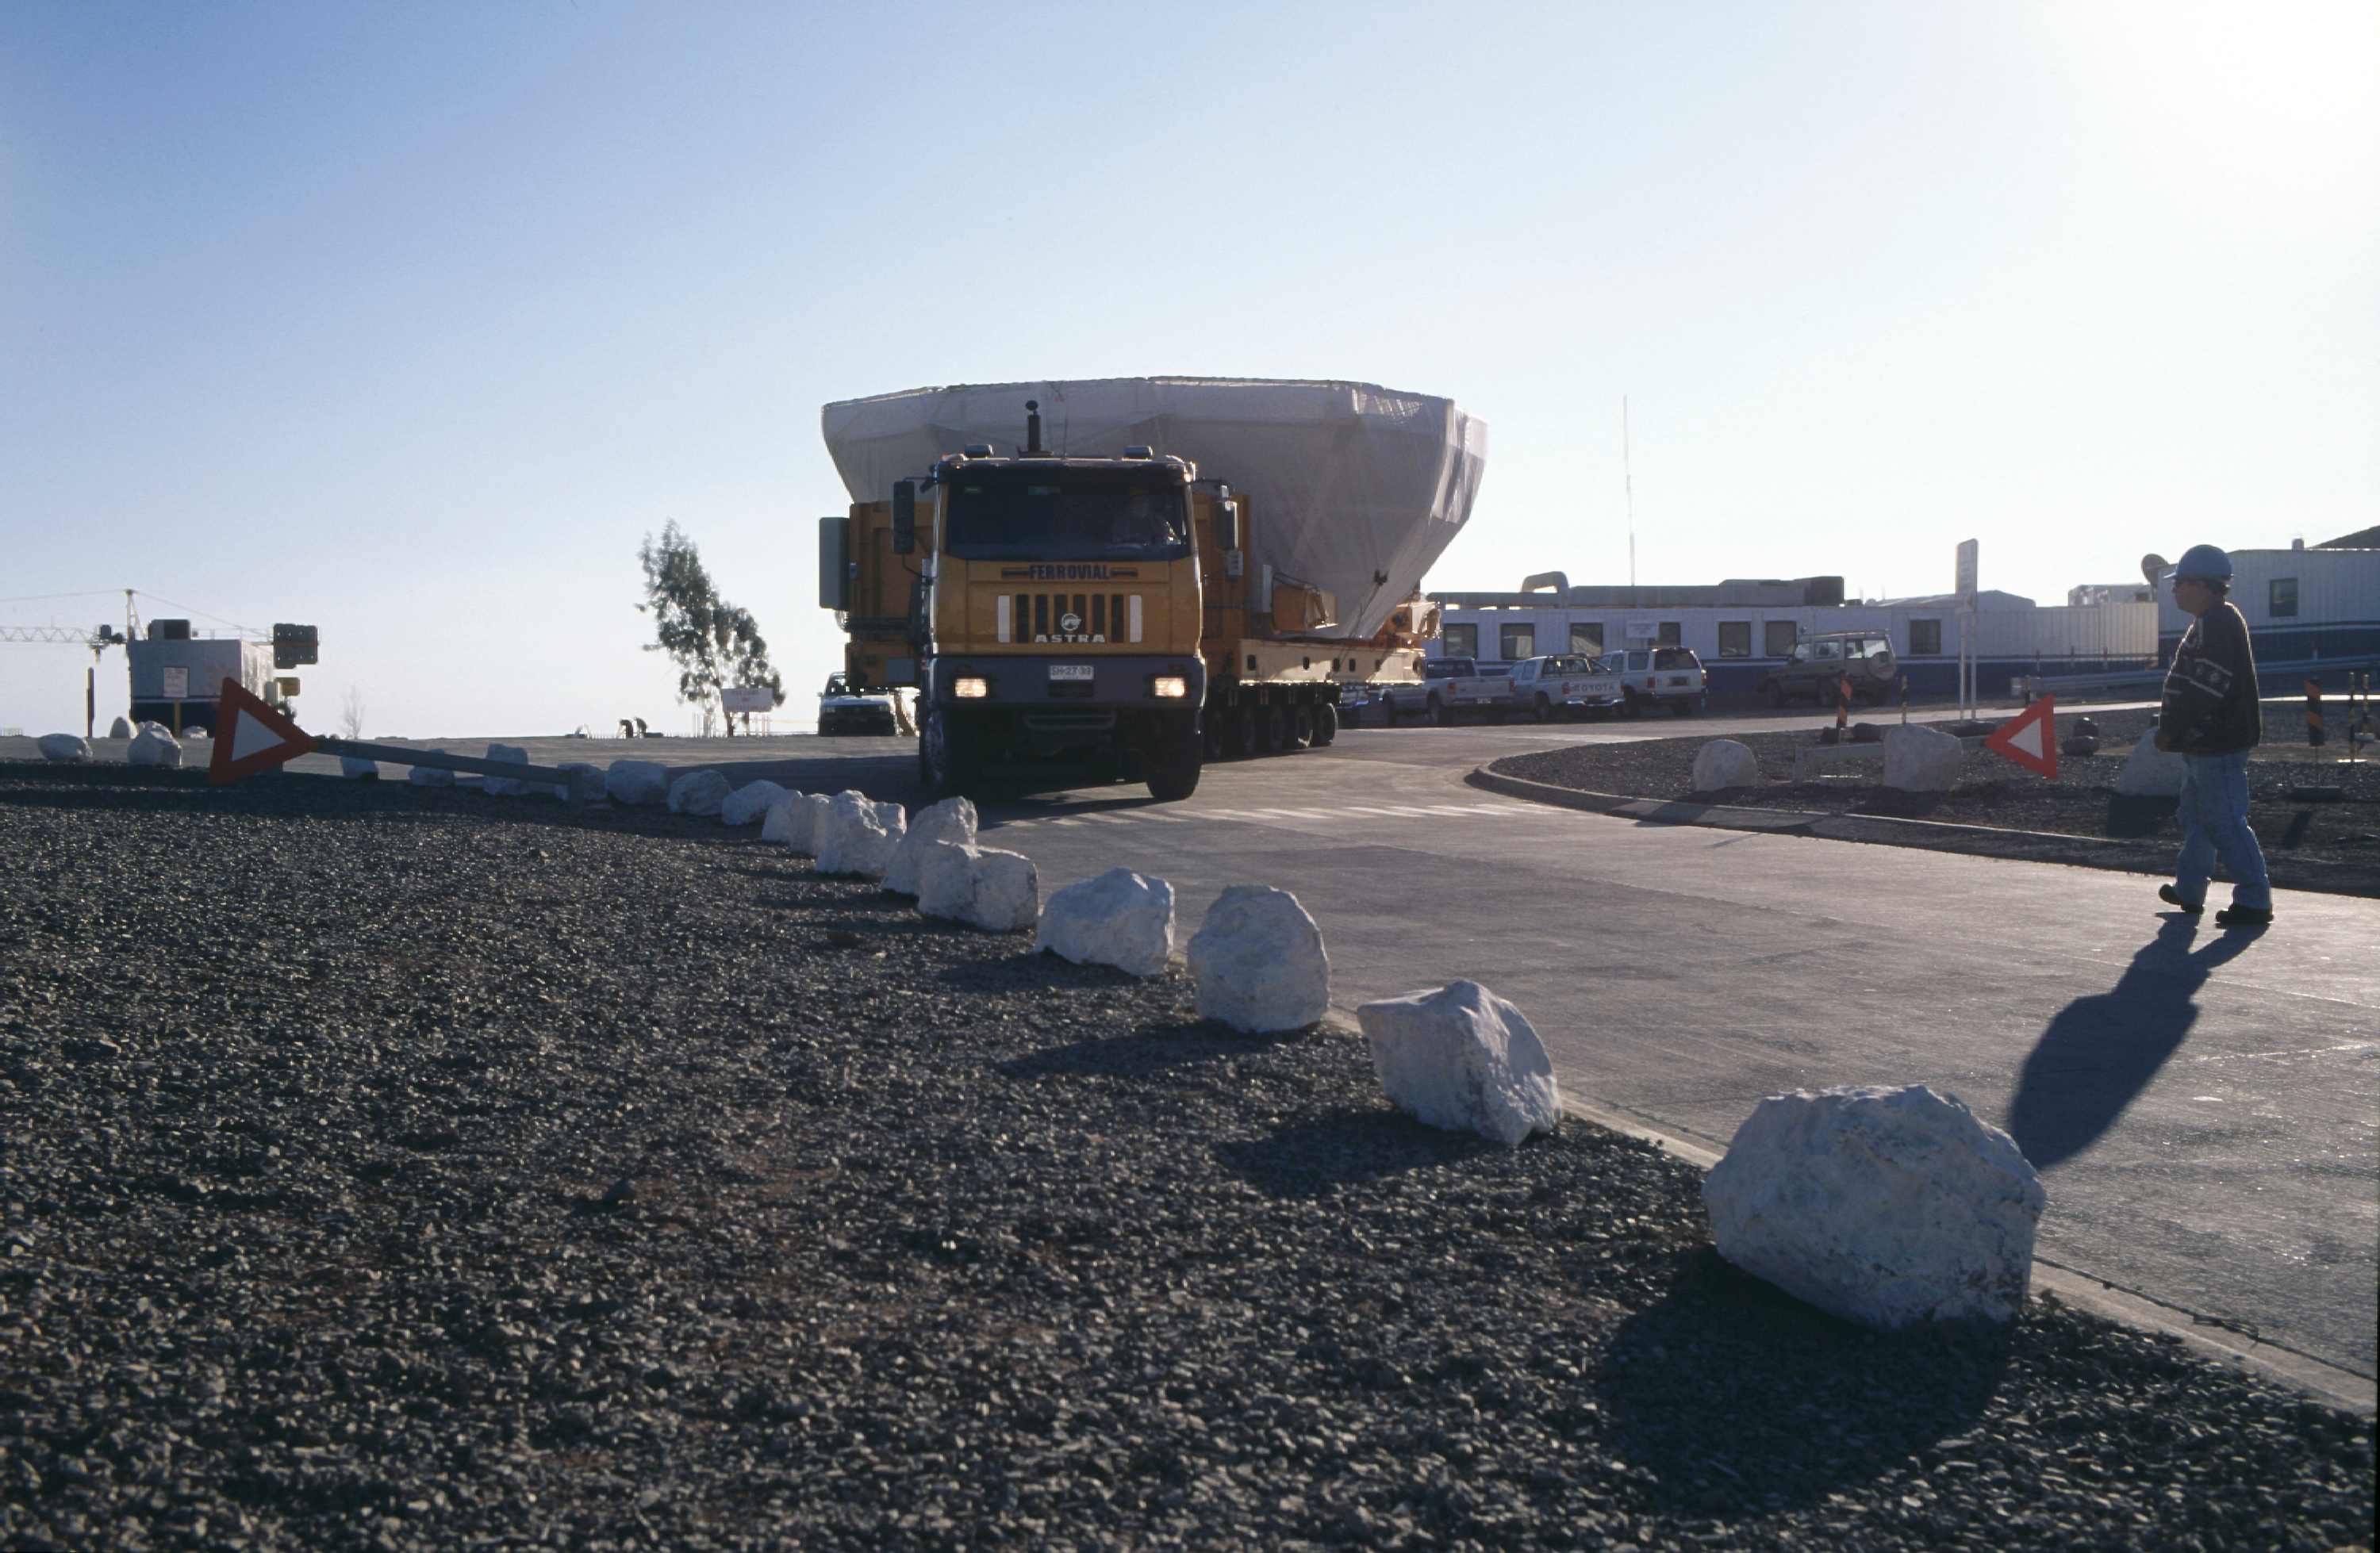

VLT mirror transport

The mirror transport on its way down to the Mirror Maintenance Building at the Base Camp. (Photo obtained on March 14, 2000).

Astronomical mirrors must be regularly coated in order to retain their ability to reflect light efficiently. ANTU and KUEYEN, the two first VLT Unit Telescopes to enter into operation did so while construction work was still ongoing at the top of Paranal. During this period, there was unsually much dust in the air, some of which was deposited on the large mirrors of these two telescopes. It was therefore decided to re-aluminize these mirrors when the work was over. This was done in February and March 2000. For this delicate operation, the mirror cell with the 22-tonnes, 8.2-m Zerodur mirror is removed from the telescope and wrapped in a protective cover. It is then moved out of the telescope enclosure and placed on a carriage that is hauled down the mountain to the Mirror Maintenance Building (MMB). Here the old aluminium layer is removed and the mirror is carefully washed, before it is placed in the Coating Tank. A new and clean aluminium layer is deposited by the sputtering technique. After careful checking, the mirror is brought back to the telescope and mounted. This photo was obtained at the time when KUEYEN's mirror was undergoing this process.

Credit: ESO